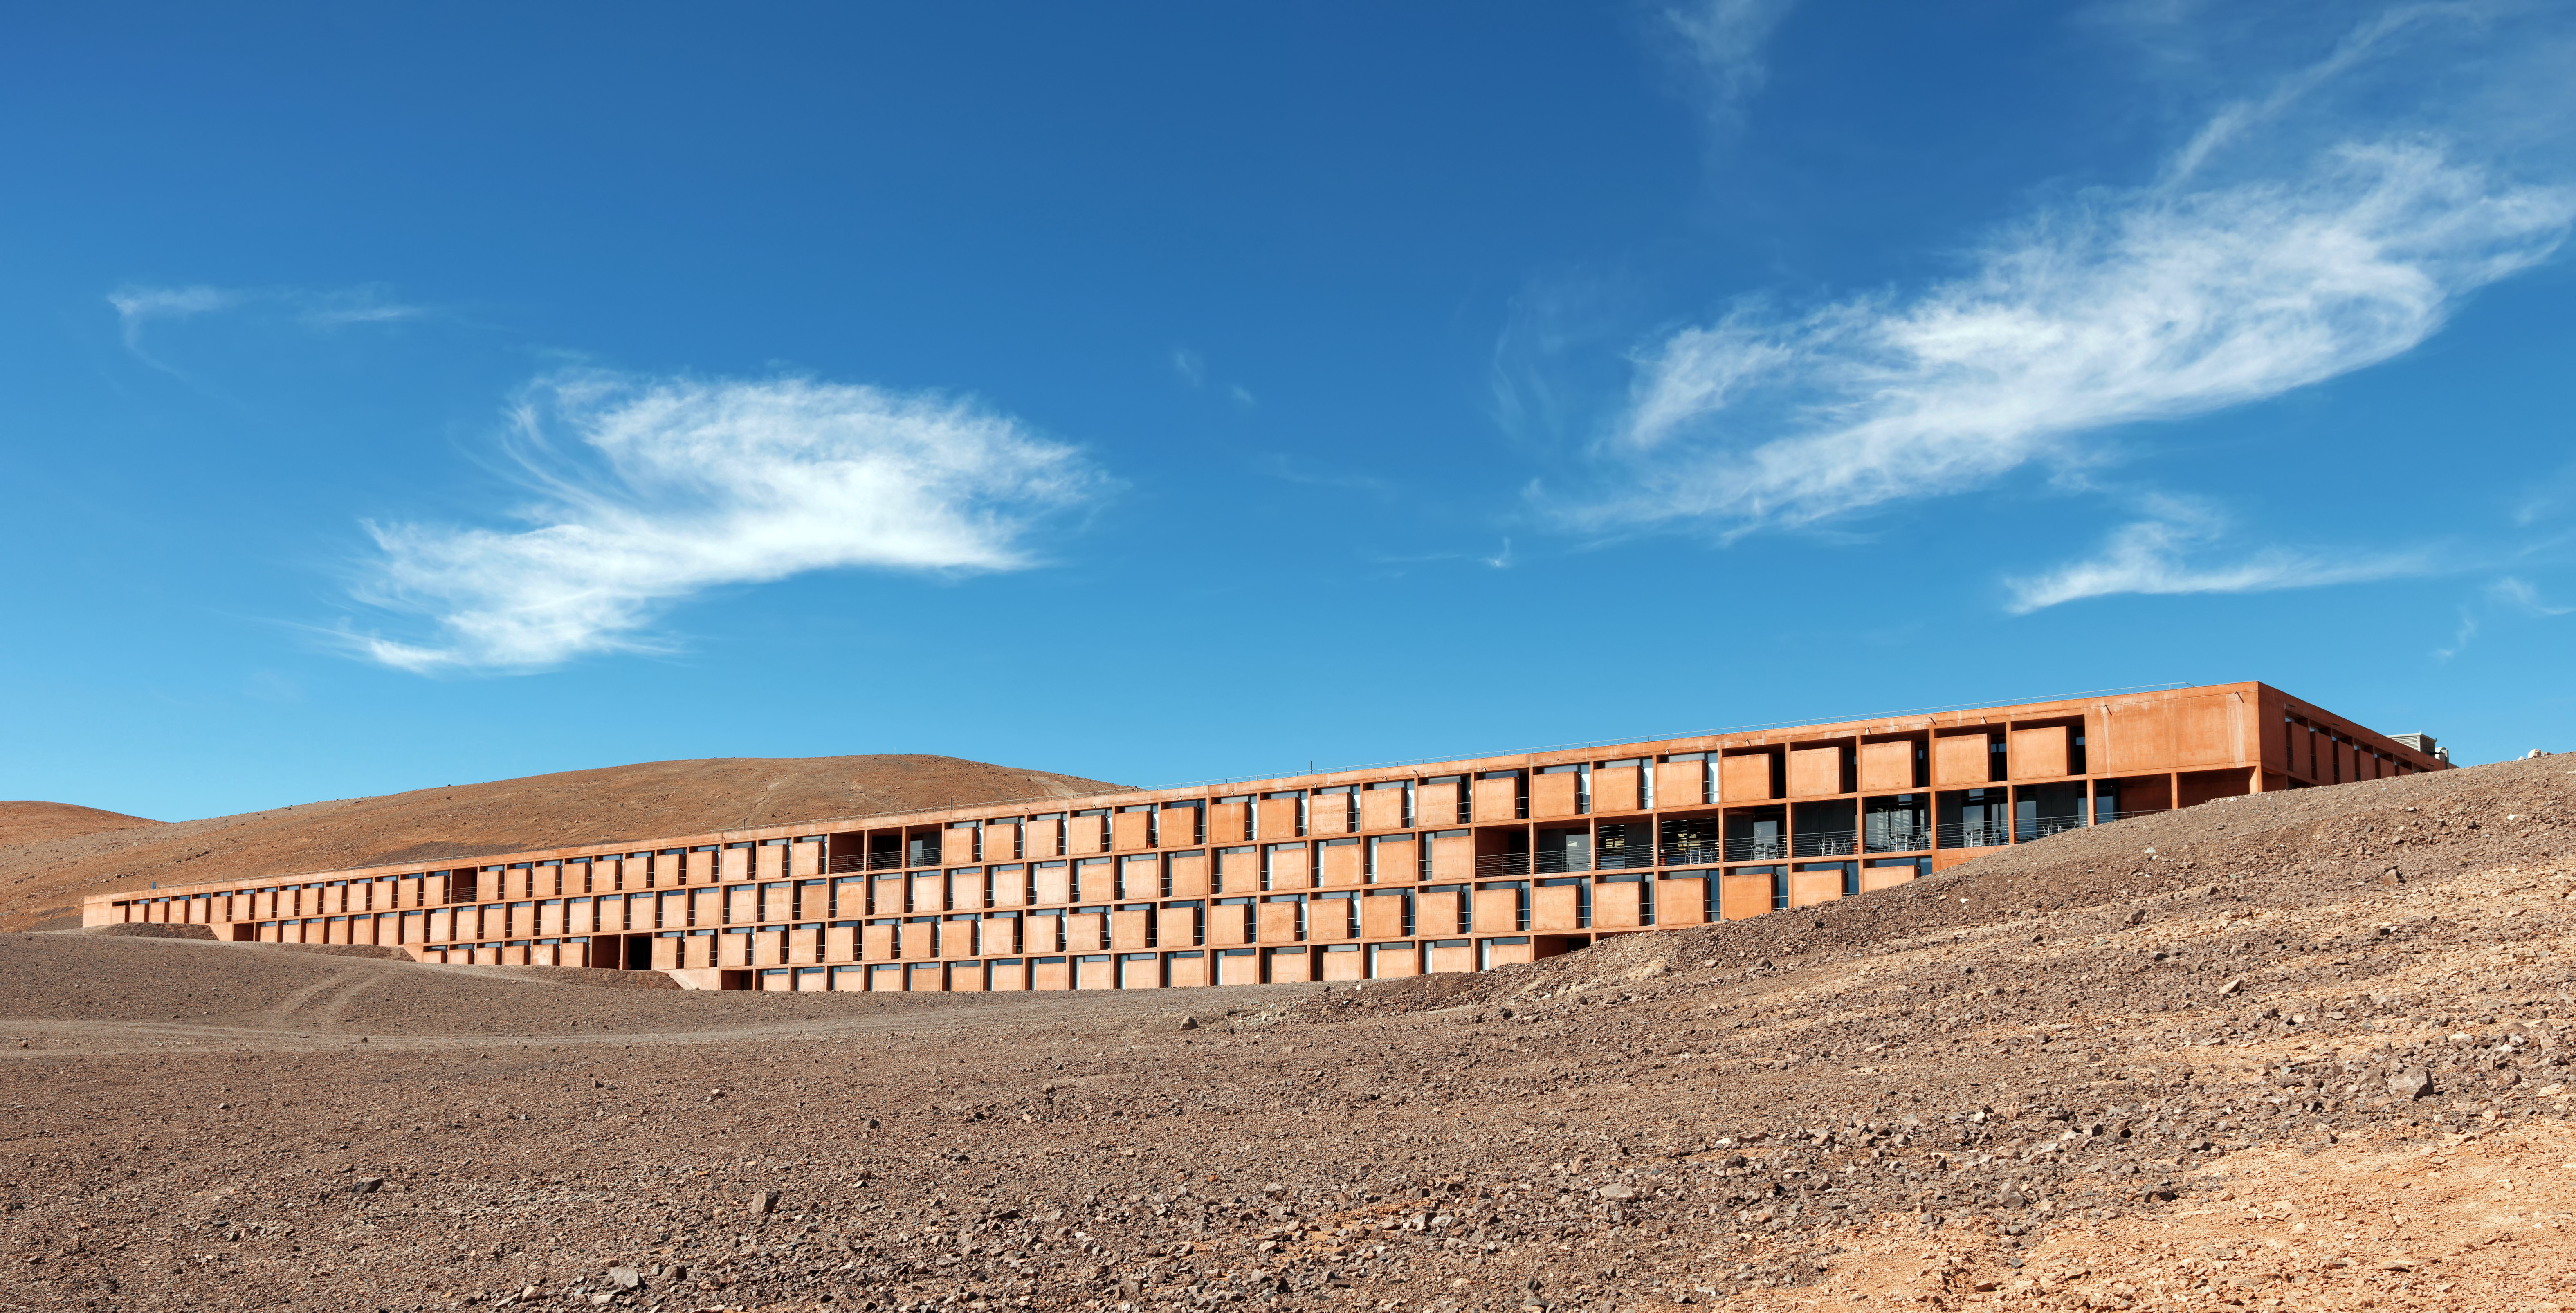

A desert refuge

La Residencia, Paranal's Hotel and Residence, seems to emerge from or else be in the process of being swallowed by the desert. It is home to astronomers and visitors to Paranal, providing a refuge from the inhospitable Atacama.

Credit: M. Najjar/ESO